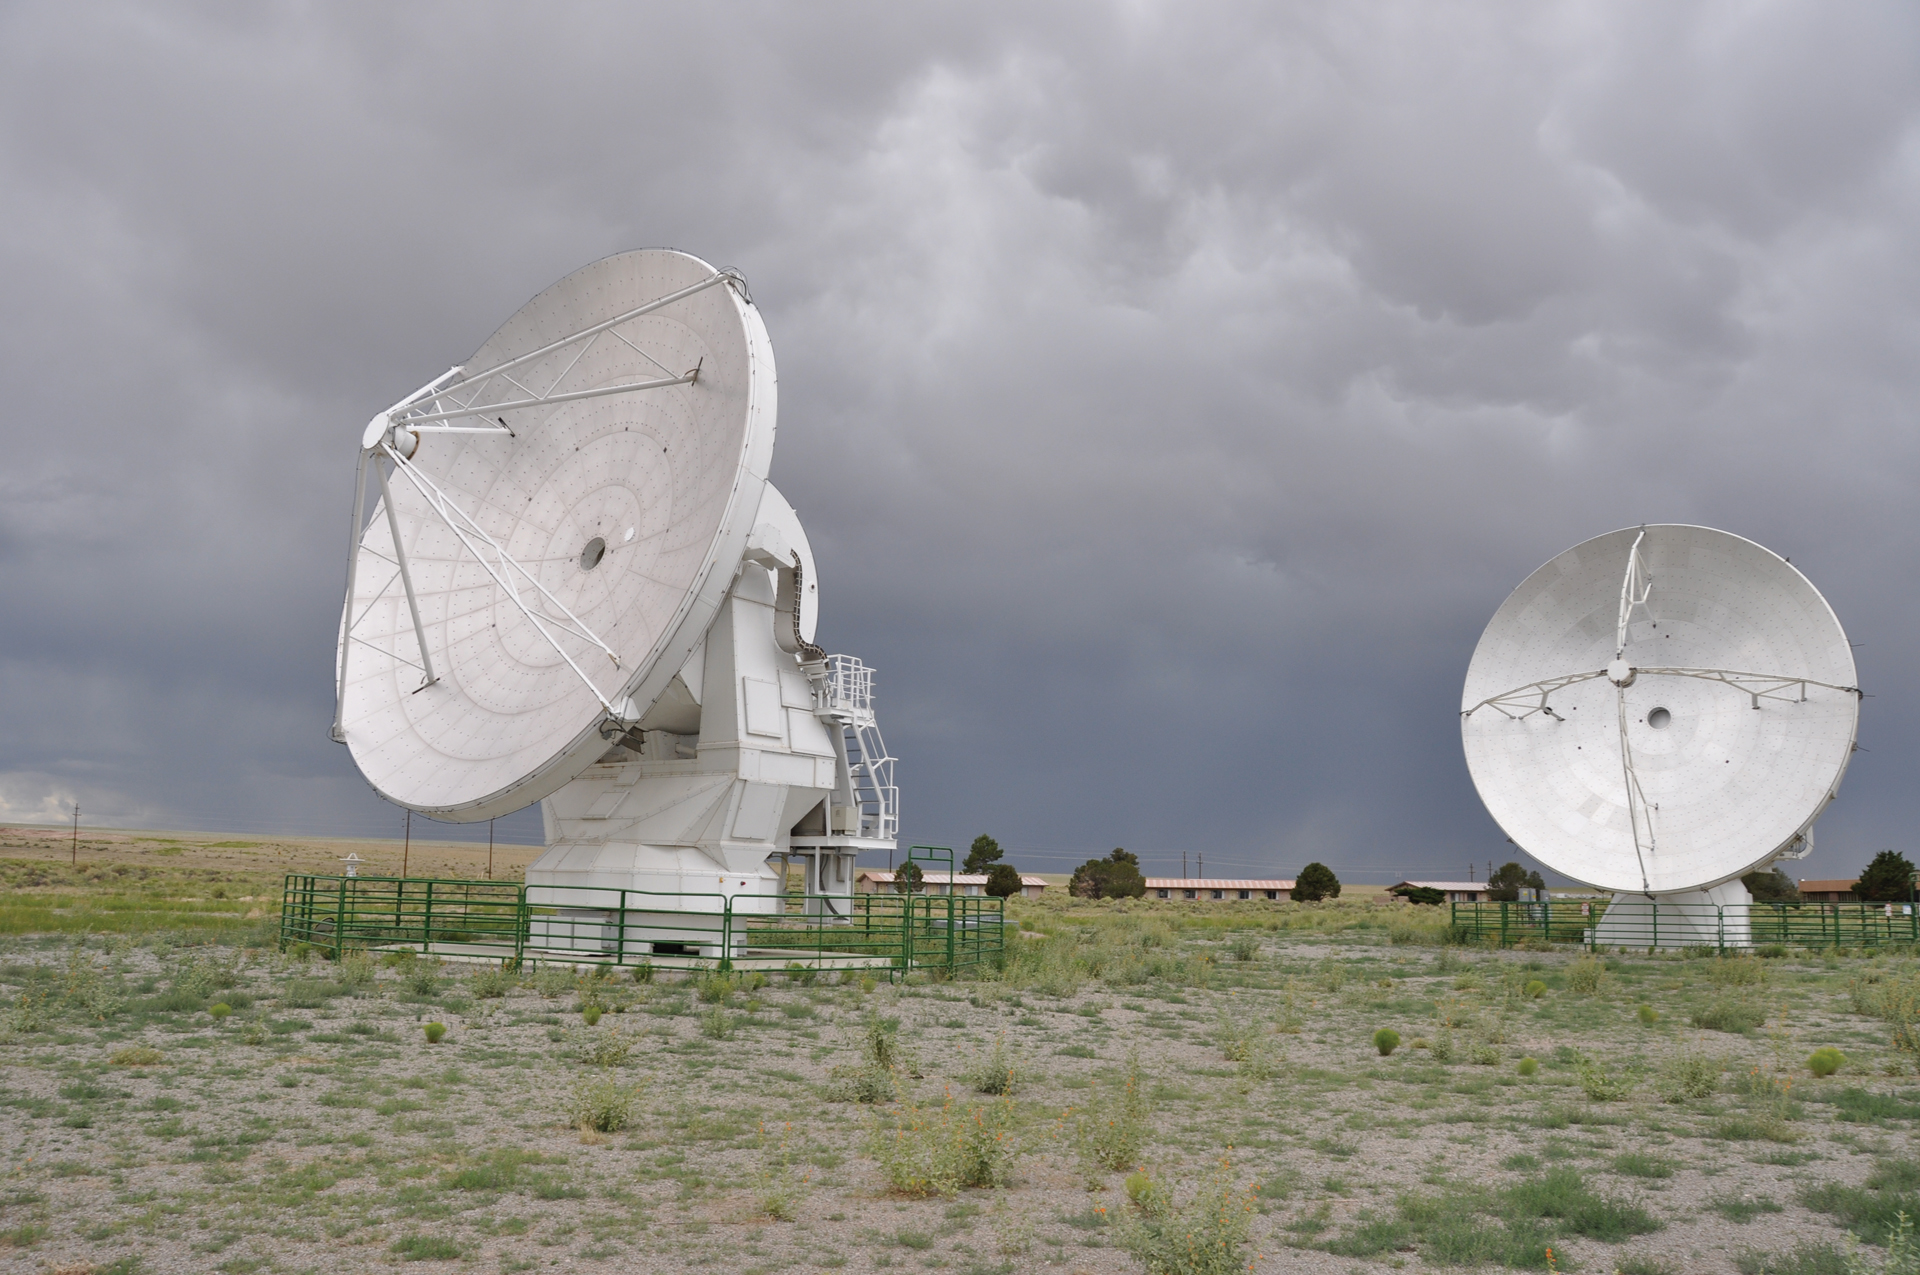

Two Prototype ALMA Antennas

The European and North American prototype ALMA 12-meter telescopes sitting outside the Control Building of the Very Large Array (VLA) where they were tested. The Japanese prototype is not present at the time of this photo, as it had been accepted into the array as the first telescope of ALMA.

Credit: NRAO/AUI/NSF